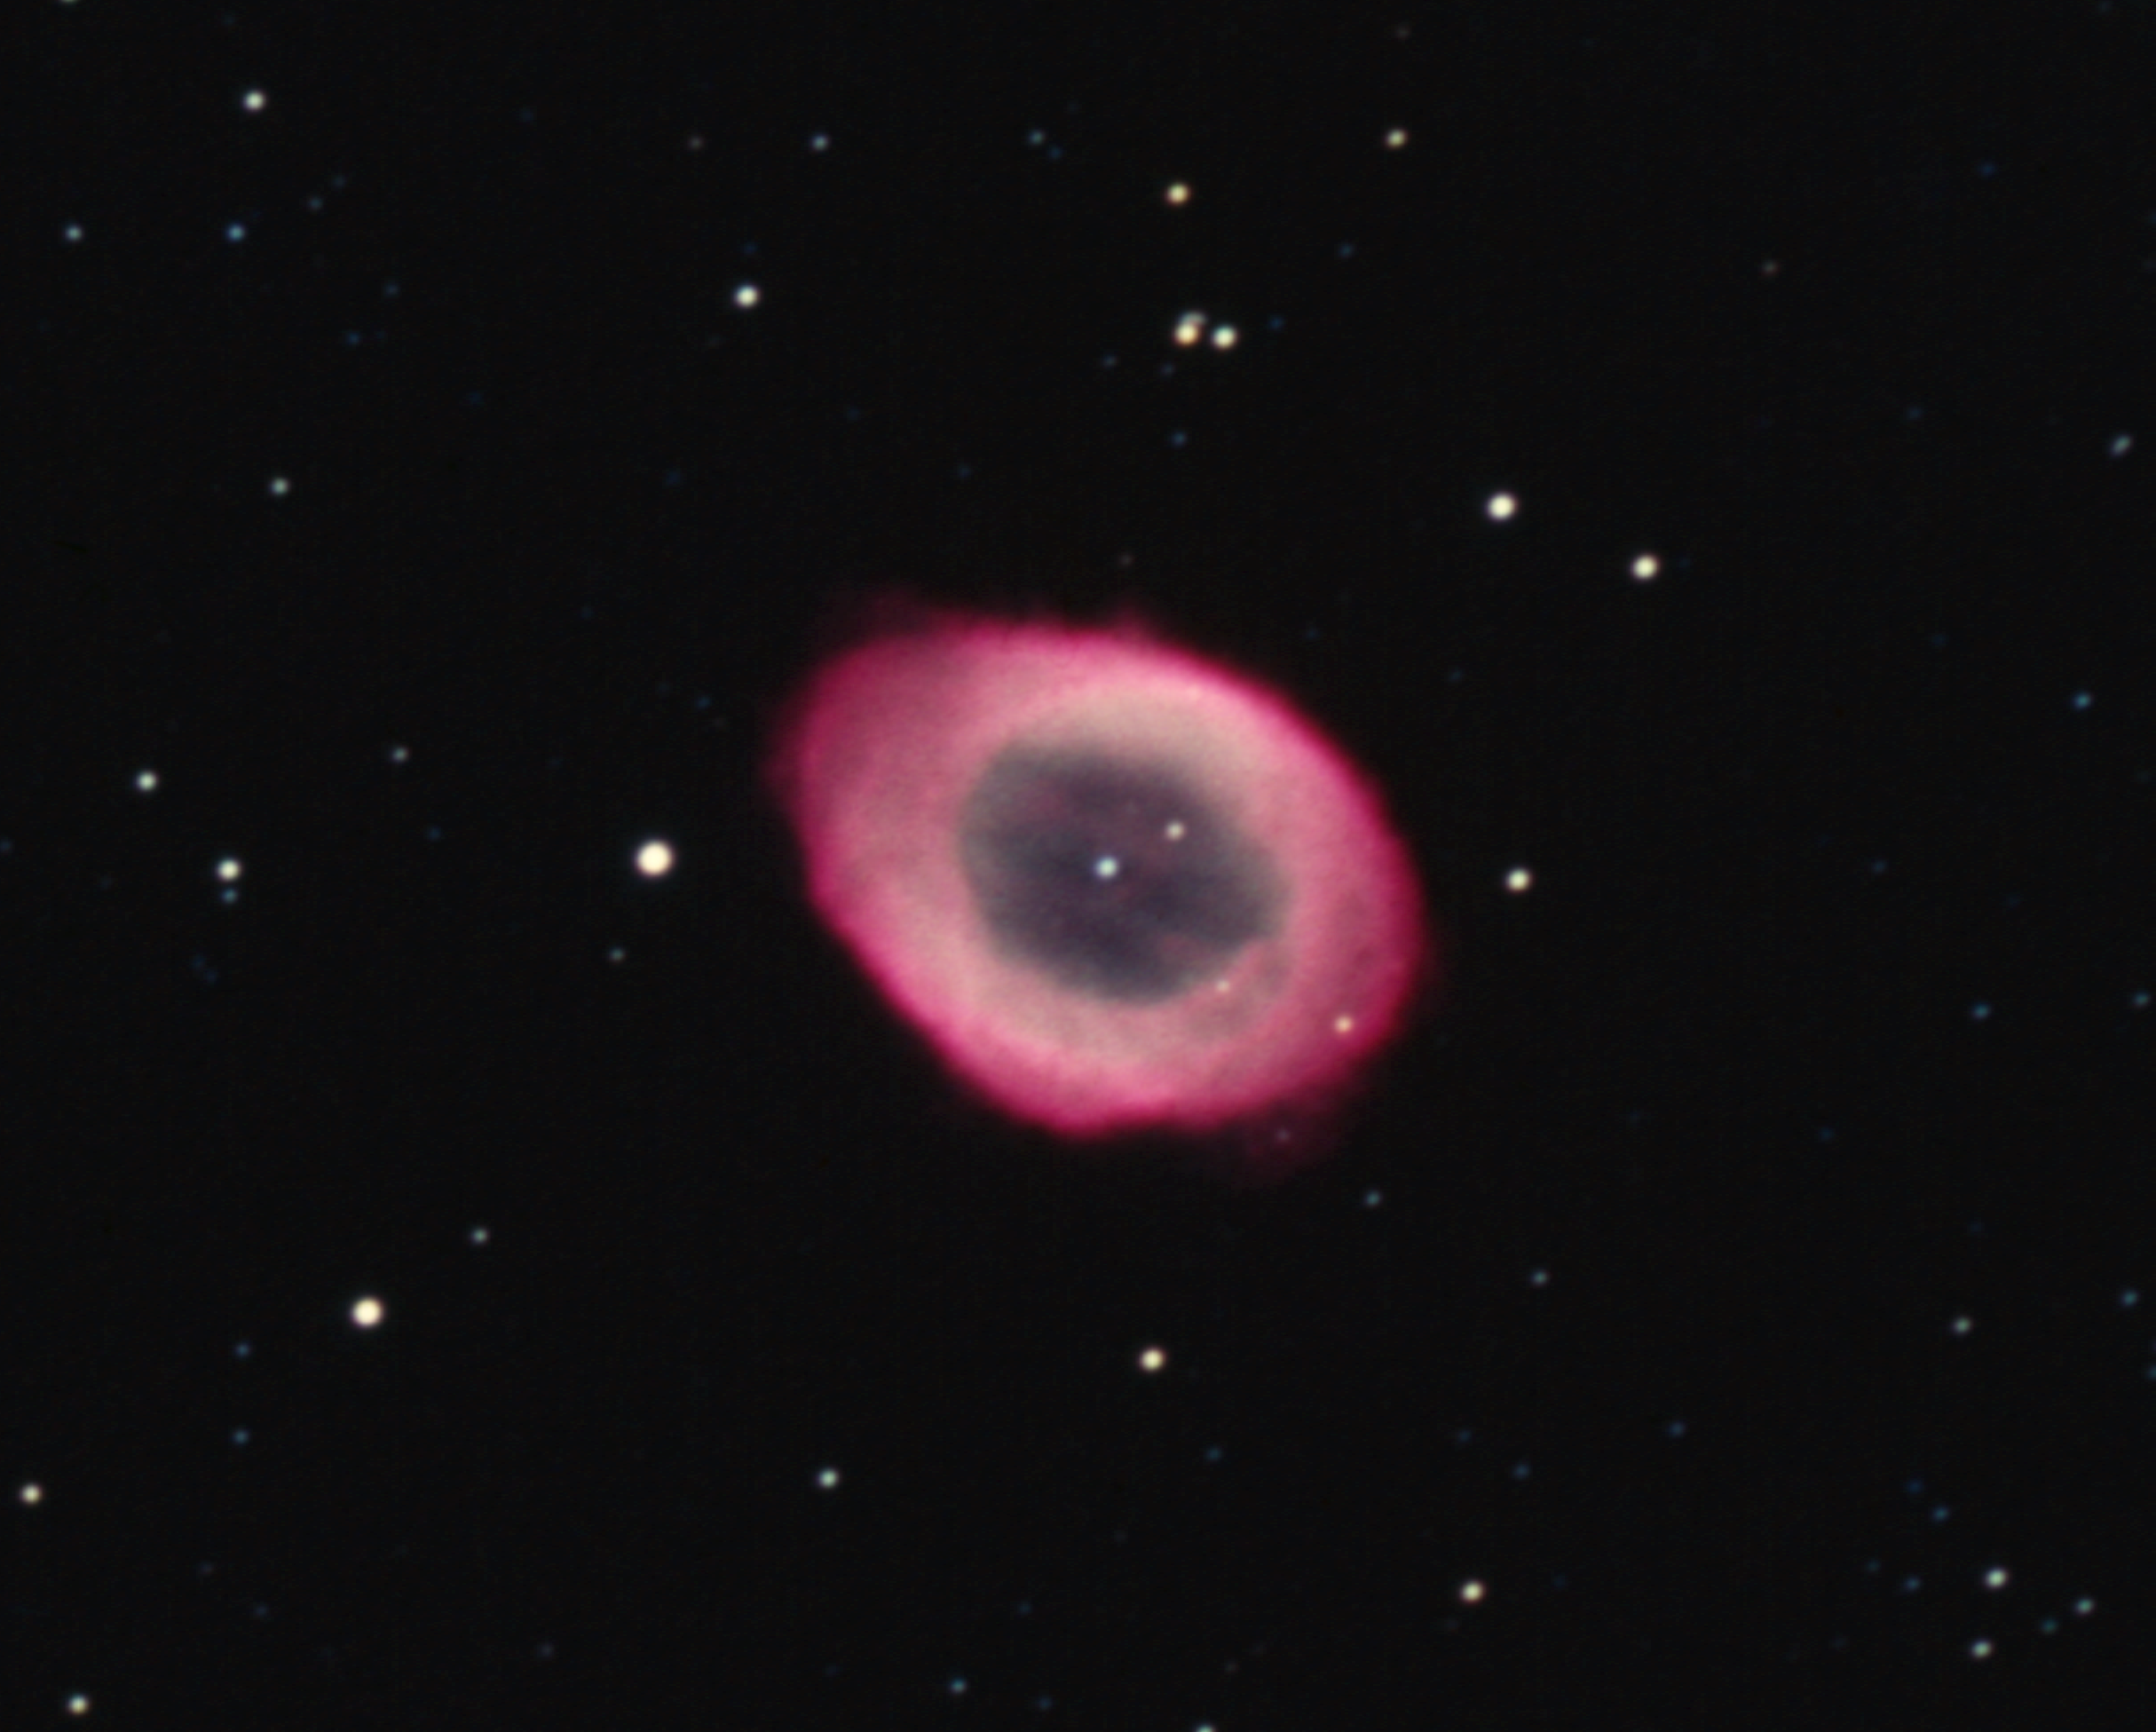

M57, NGC 6720, Ring Nebula

The Ring Nebula, M57, NGC6720 This true color picture was taken using Ektachrome film at the prime focus of the Kitt Peak 4m telescope on September 1st 1973. This is unusual: normally color images are made by combining black and white images taken through different colored filters. The Ring Nebula, also known as M57 or NGC 6720, is found in the constellation Lyra. A spherical shell of glowing gas surrounds a central hot star. The nebula was formed when the central star ejected perhaps as much as ten percent of its mass, over a period of some millions of years. Initially slow mass loss creates a surrounding shell of material which is later ionized by hotter, faster ejecta, which can result in quite complex structures. The Ring Nebula was the first planetary nebula discovered, so called because of its visual spherical appearance through telescopes in the past. It has a diameter a little under one light-year and is 3000 light-years from Earth (angular size 1.2 arc minutes). Location: 18 hrs 53.6 min +33 deg 02 min (2000) Photograph by Bill Schoening.

Credit: Bill Schoening/NOIRLab/NSF/AURA